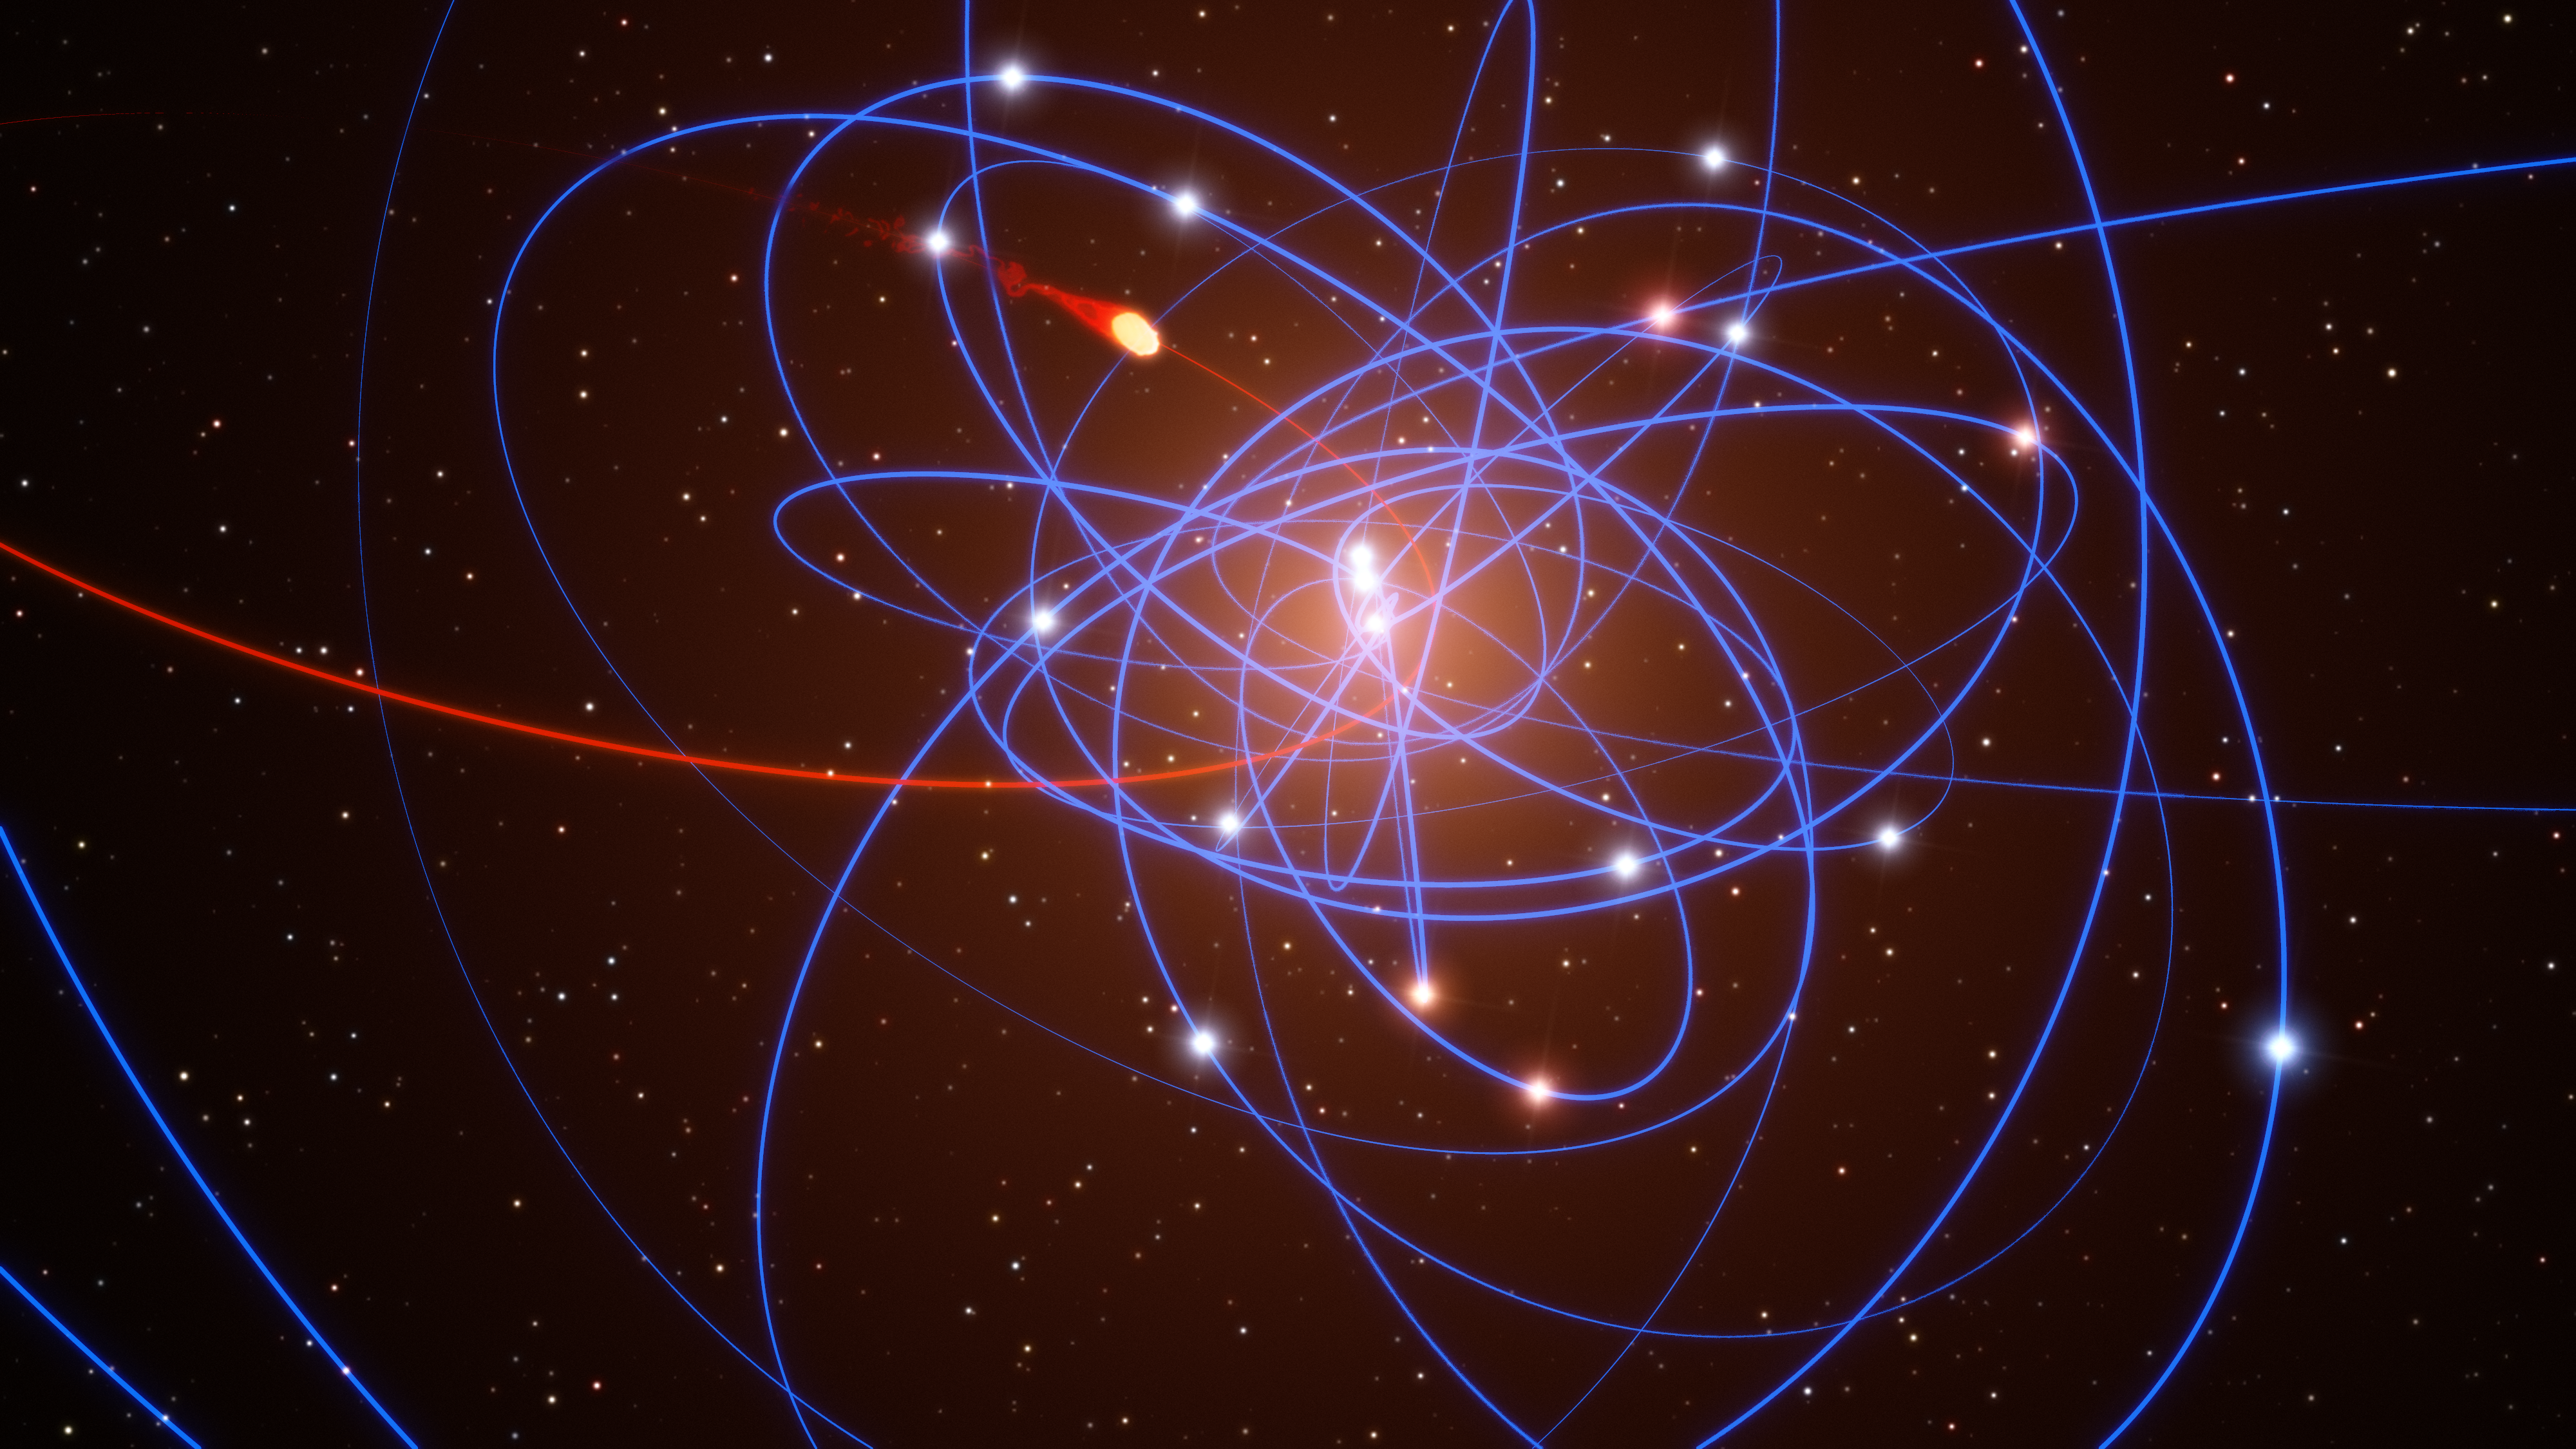

Simulation of gas cloud approaching the black hole at the centre of the Milky Way

This simulated view shows a gas cloud (just above centre, with its orbit shown in red) that has been observed approaching the supermassive black hole at the centre of the Milky Way. This is the first time ever that the approach of such a doomed cloud to a supermassive black hole has been observed and it is expected to break up completely during 2013. The stars orbiting the black hole are also shown along with blue lines marking their orbits. The stars and the cloud are shown in their actual positions in 2011.

Credit: ESO